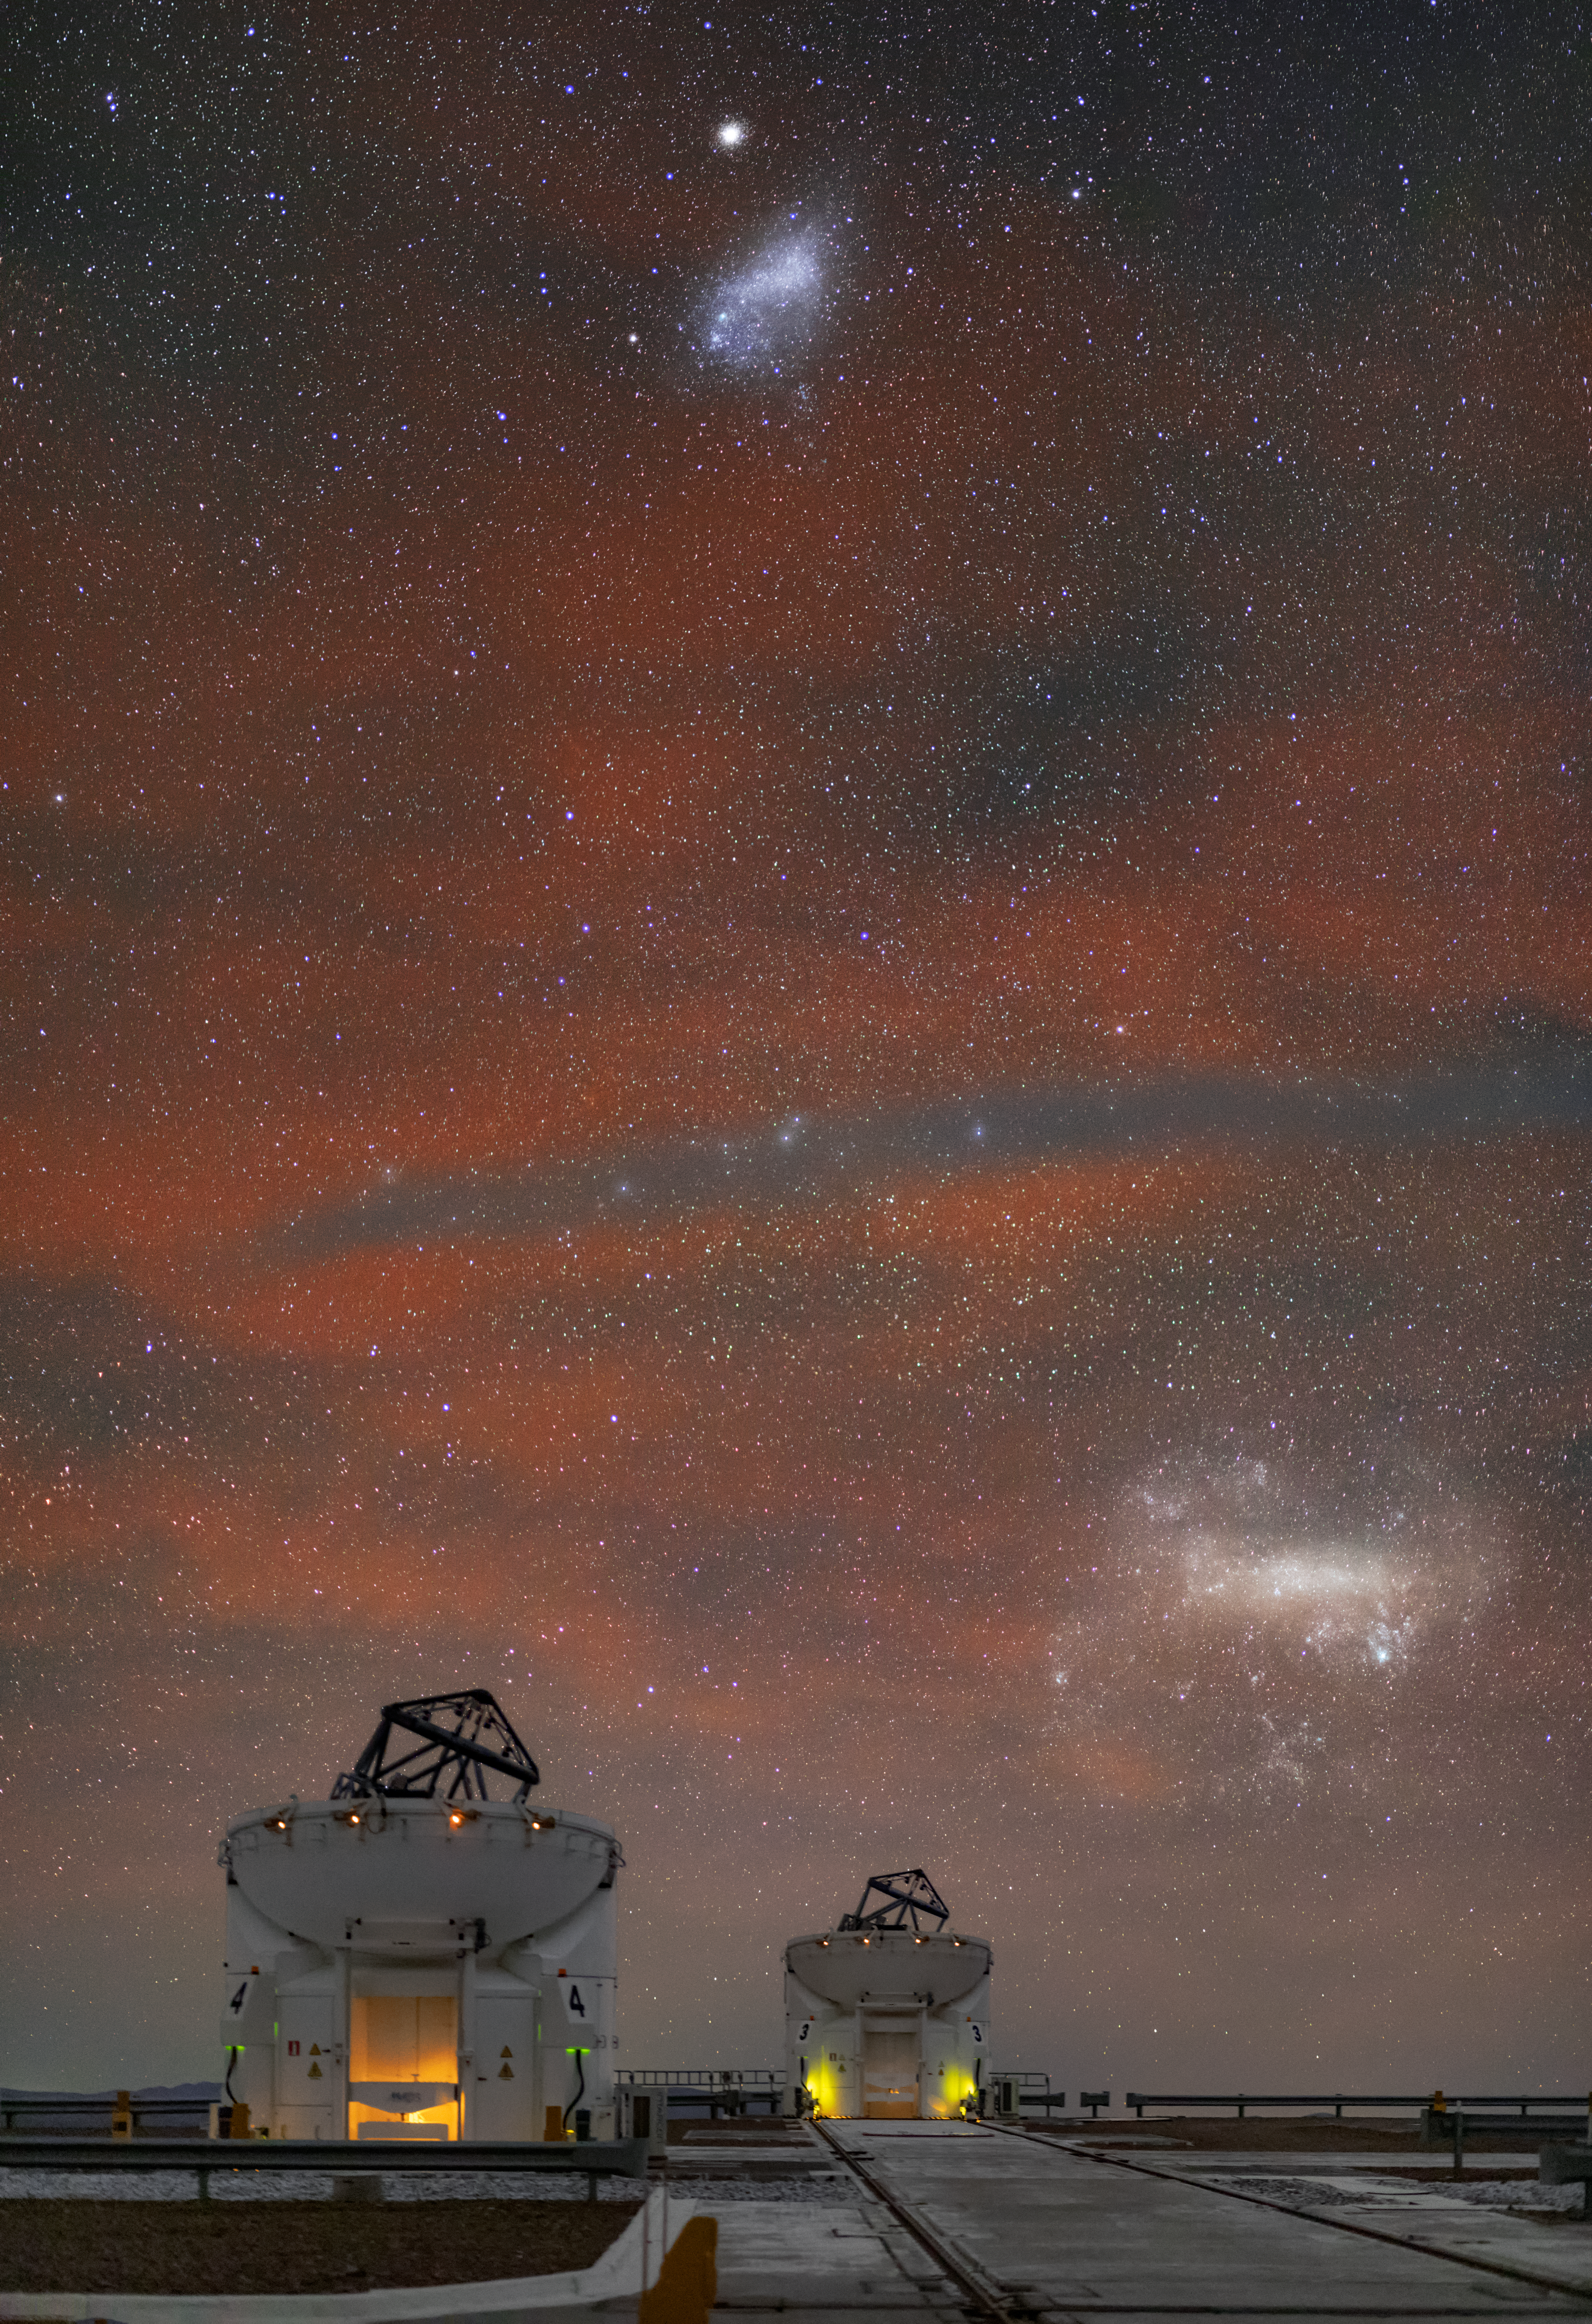

Ghostly galaxies above the VLT

Floating in the sky above two of ESO’s Very Large Telescope (VLT) Auxiliary Telescopes are a pair of ethereal shapes. These are the Large and Small Magellanic Clouds — two of the 50 or so satellite galaxies that orbit our more massive Milky Way.

Despite being small compared to the Milky Way, the Magellanic Clouds still contain billions of stars. The Large Magellanic Cloud, in the bottom-right of the image, has a diameter of 14 000 light-years, and the Small Magellanic Cloud in the top-centre is 7000 light-years across. At distances of about 160 000 light-years and 200 000 light-years respectively these satellite galaxies are much closer to the Milky Way than our nearest major galaxy, Andromeda, 2.5 million light-years away, making them some of our closest neighbours.

The faint red emission in the sky is called airglow, and it's light naturally emitted by atoms and molecules high up in the atmosphere, oxygen in this case.

These ghostly galaxies can only be seen in the southern hemisphere, in skies that are unpolluted by light from cities. This is one of the reasons that ESO operates the VLT in the remote Chilean Atacama Desert — so that we can study such beguiling objects as the Magellanic Clouds.

Credit: ESO/ M. Zamani